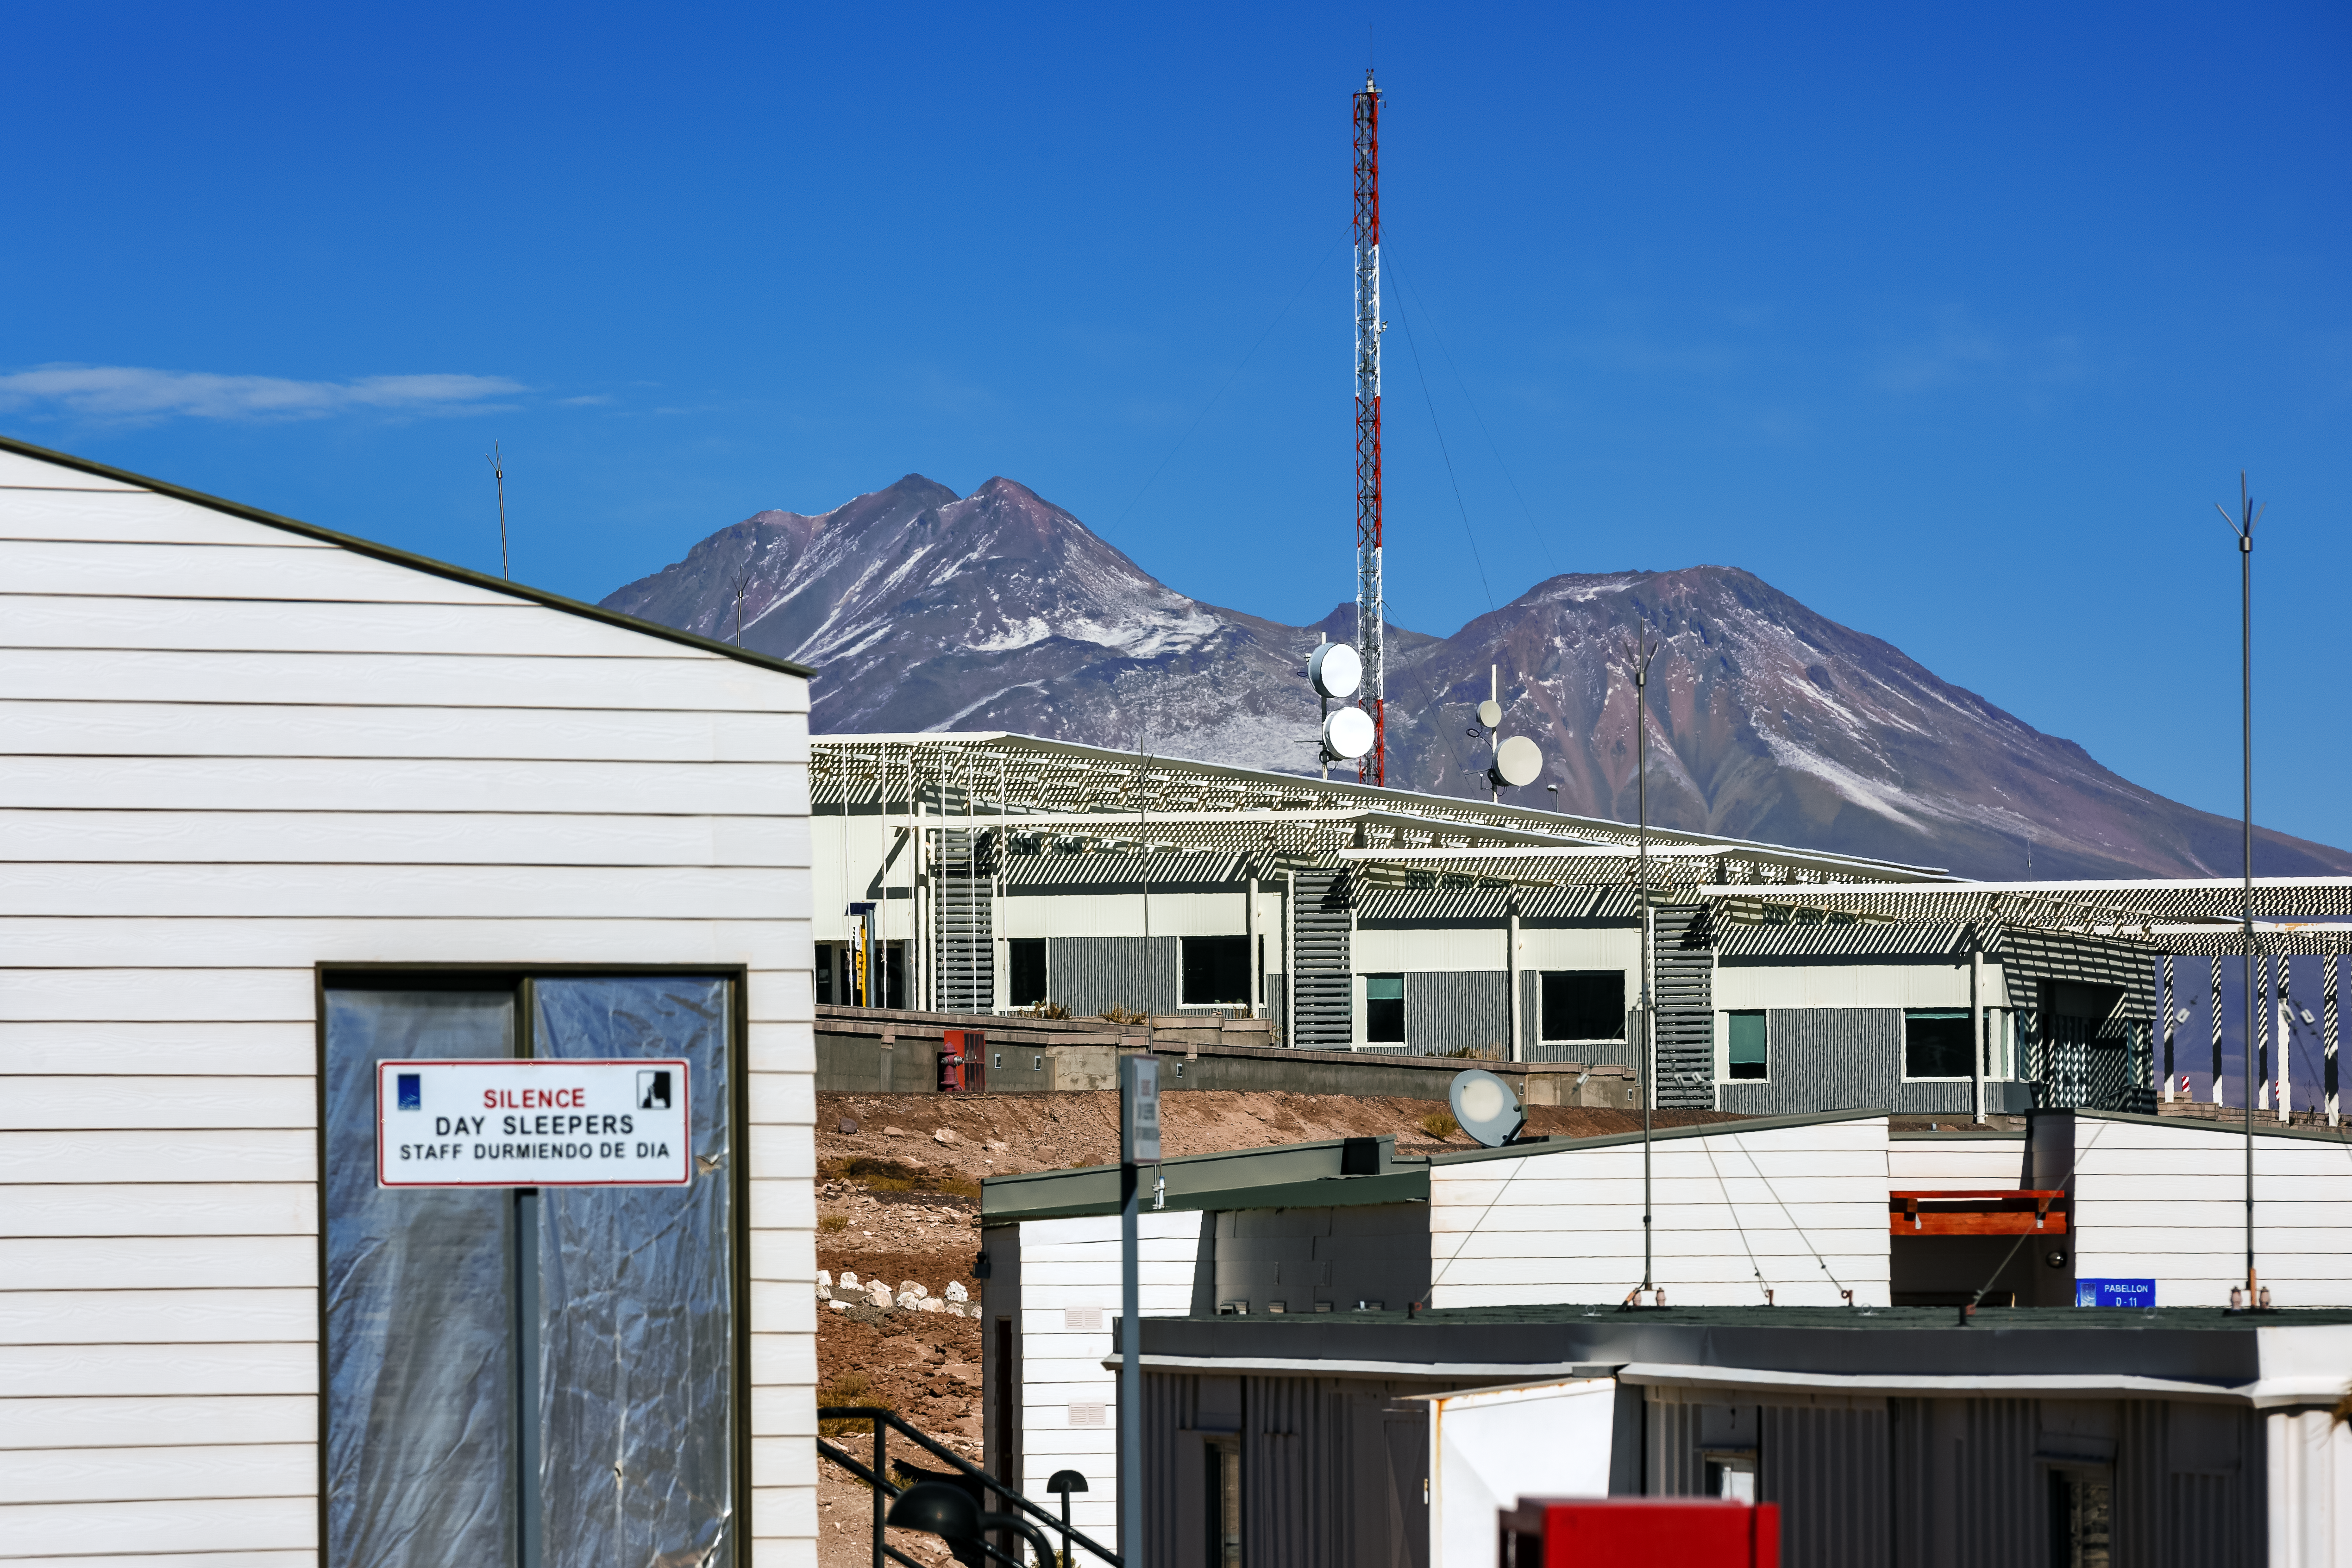

ALMA's Operation Support Facility

The Atacama Large Millimeter/submillimeter Array (ALMA) is operated by two distinct sites: The Array Operations Site (AOS) and the Operation Support Facility (OSF) shown in this picture. During the operations phase of the observatory the OSF is the workplace of astronomers and the teams responsible for maintaining all the telescopes.

Credit: A. Duro/ESO